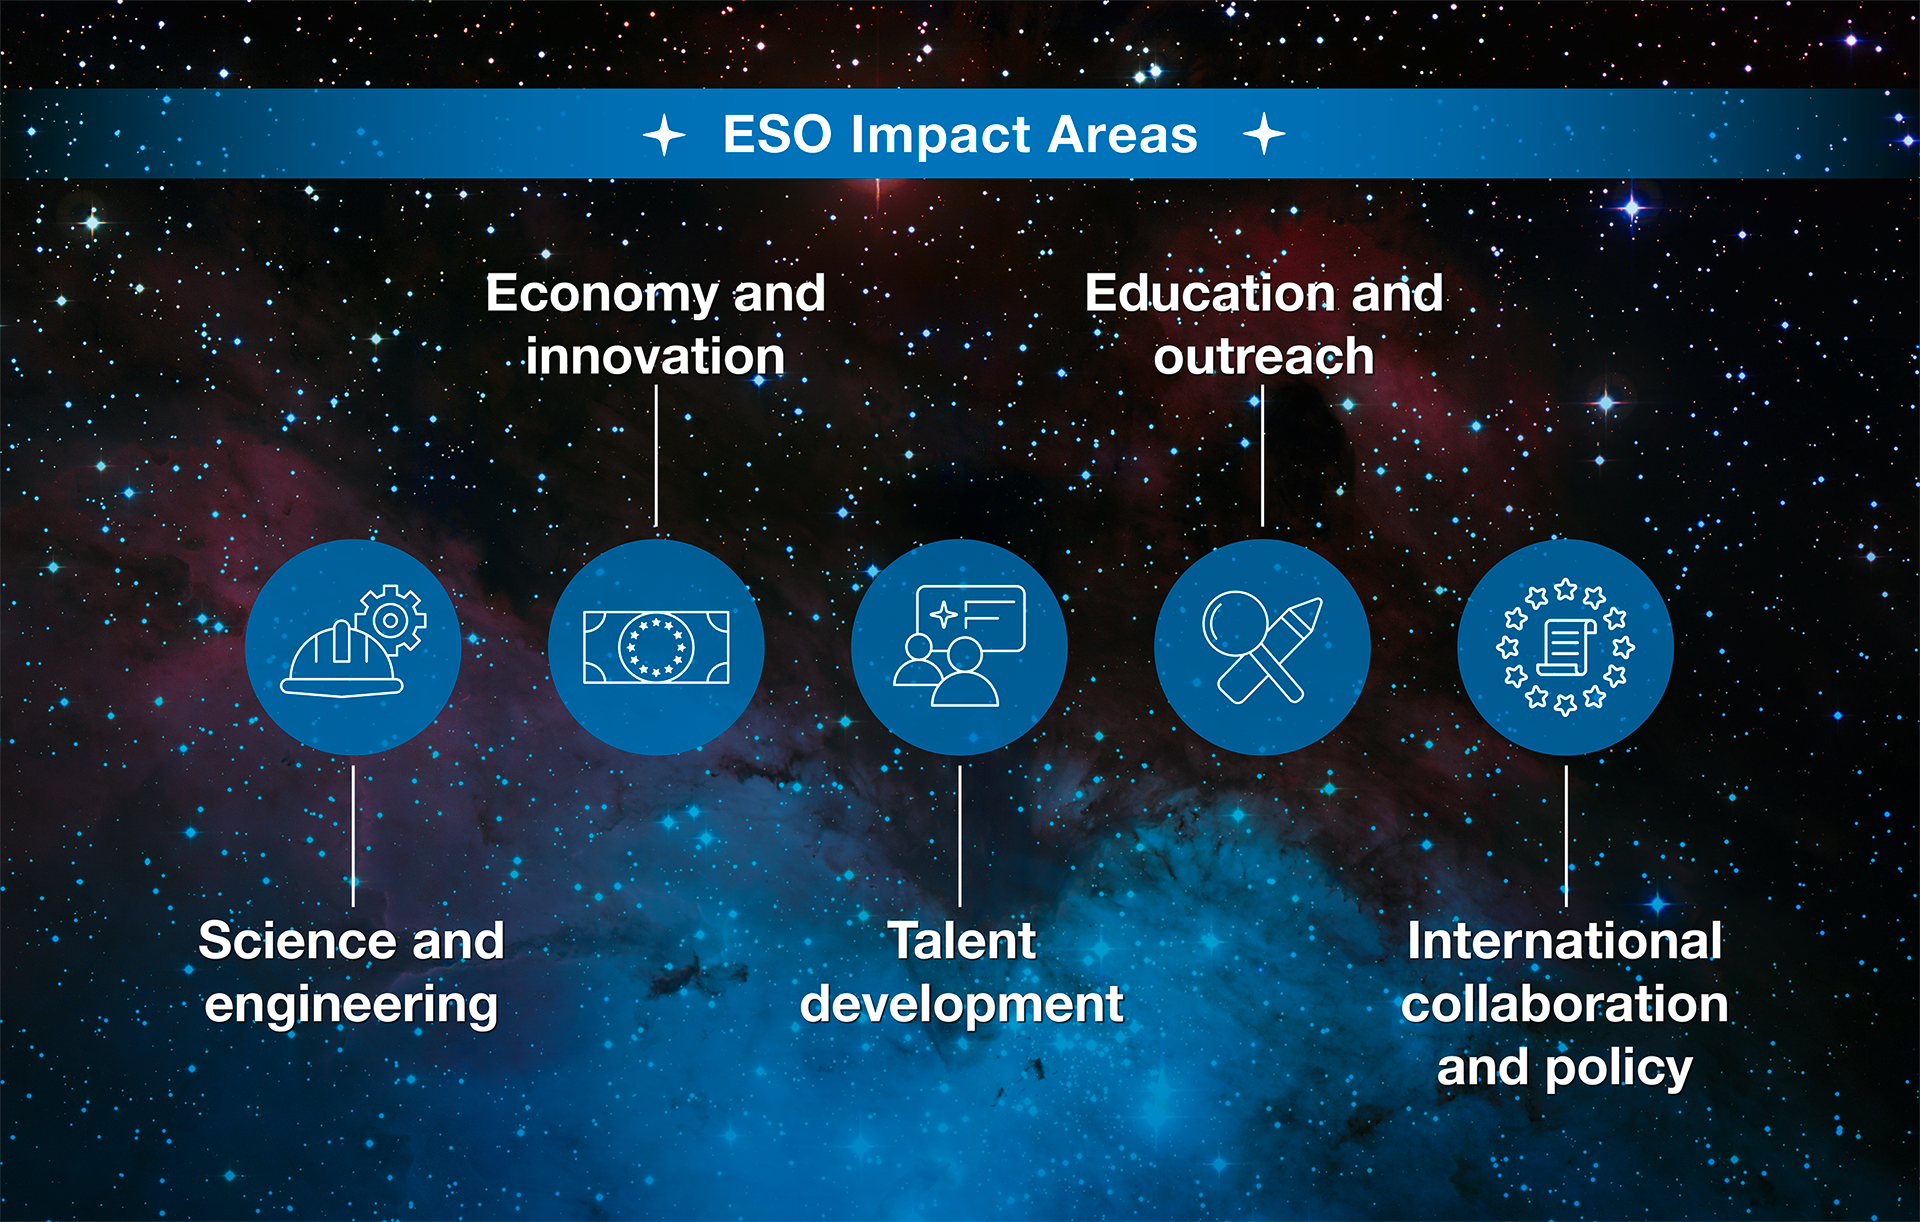

How ESO benefits its Member States - 19

This graph is related to the publication ESO’s Benefits to Society.

Credit: ESO